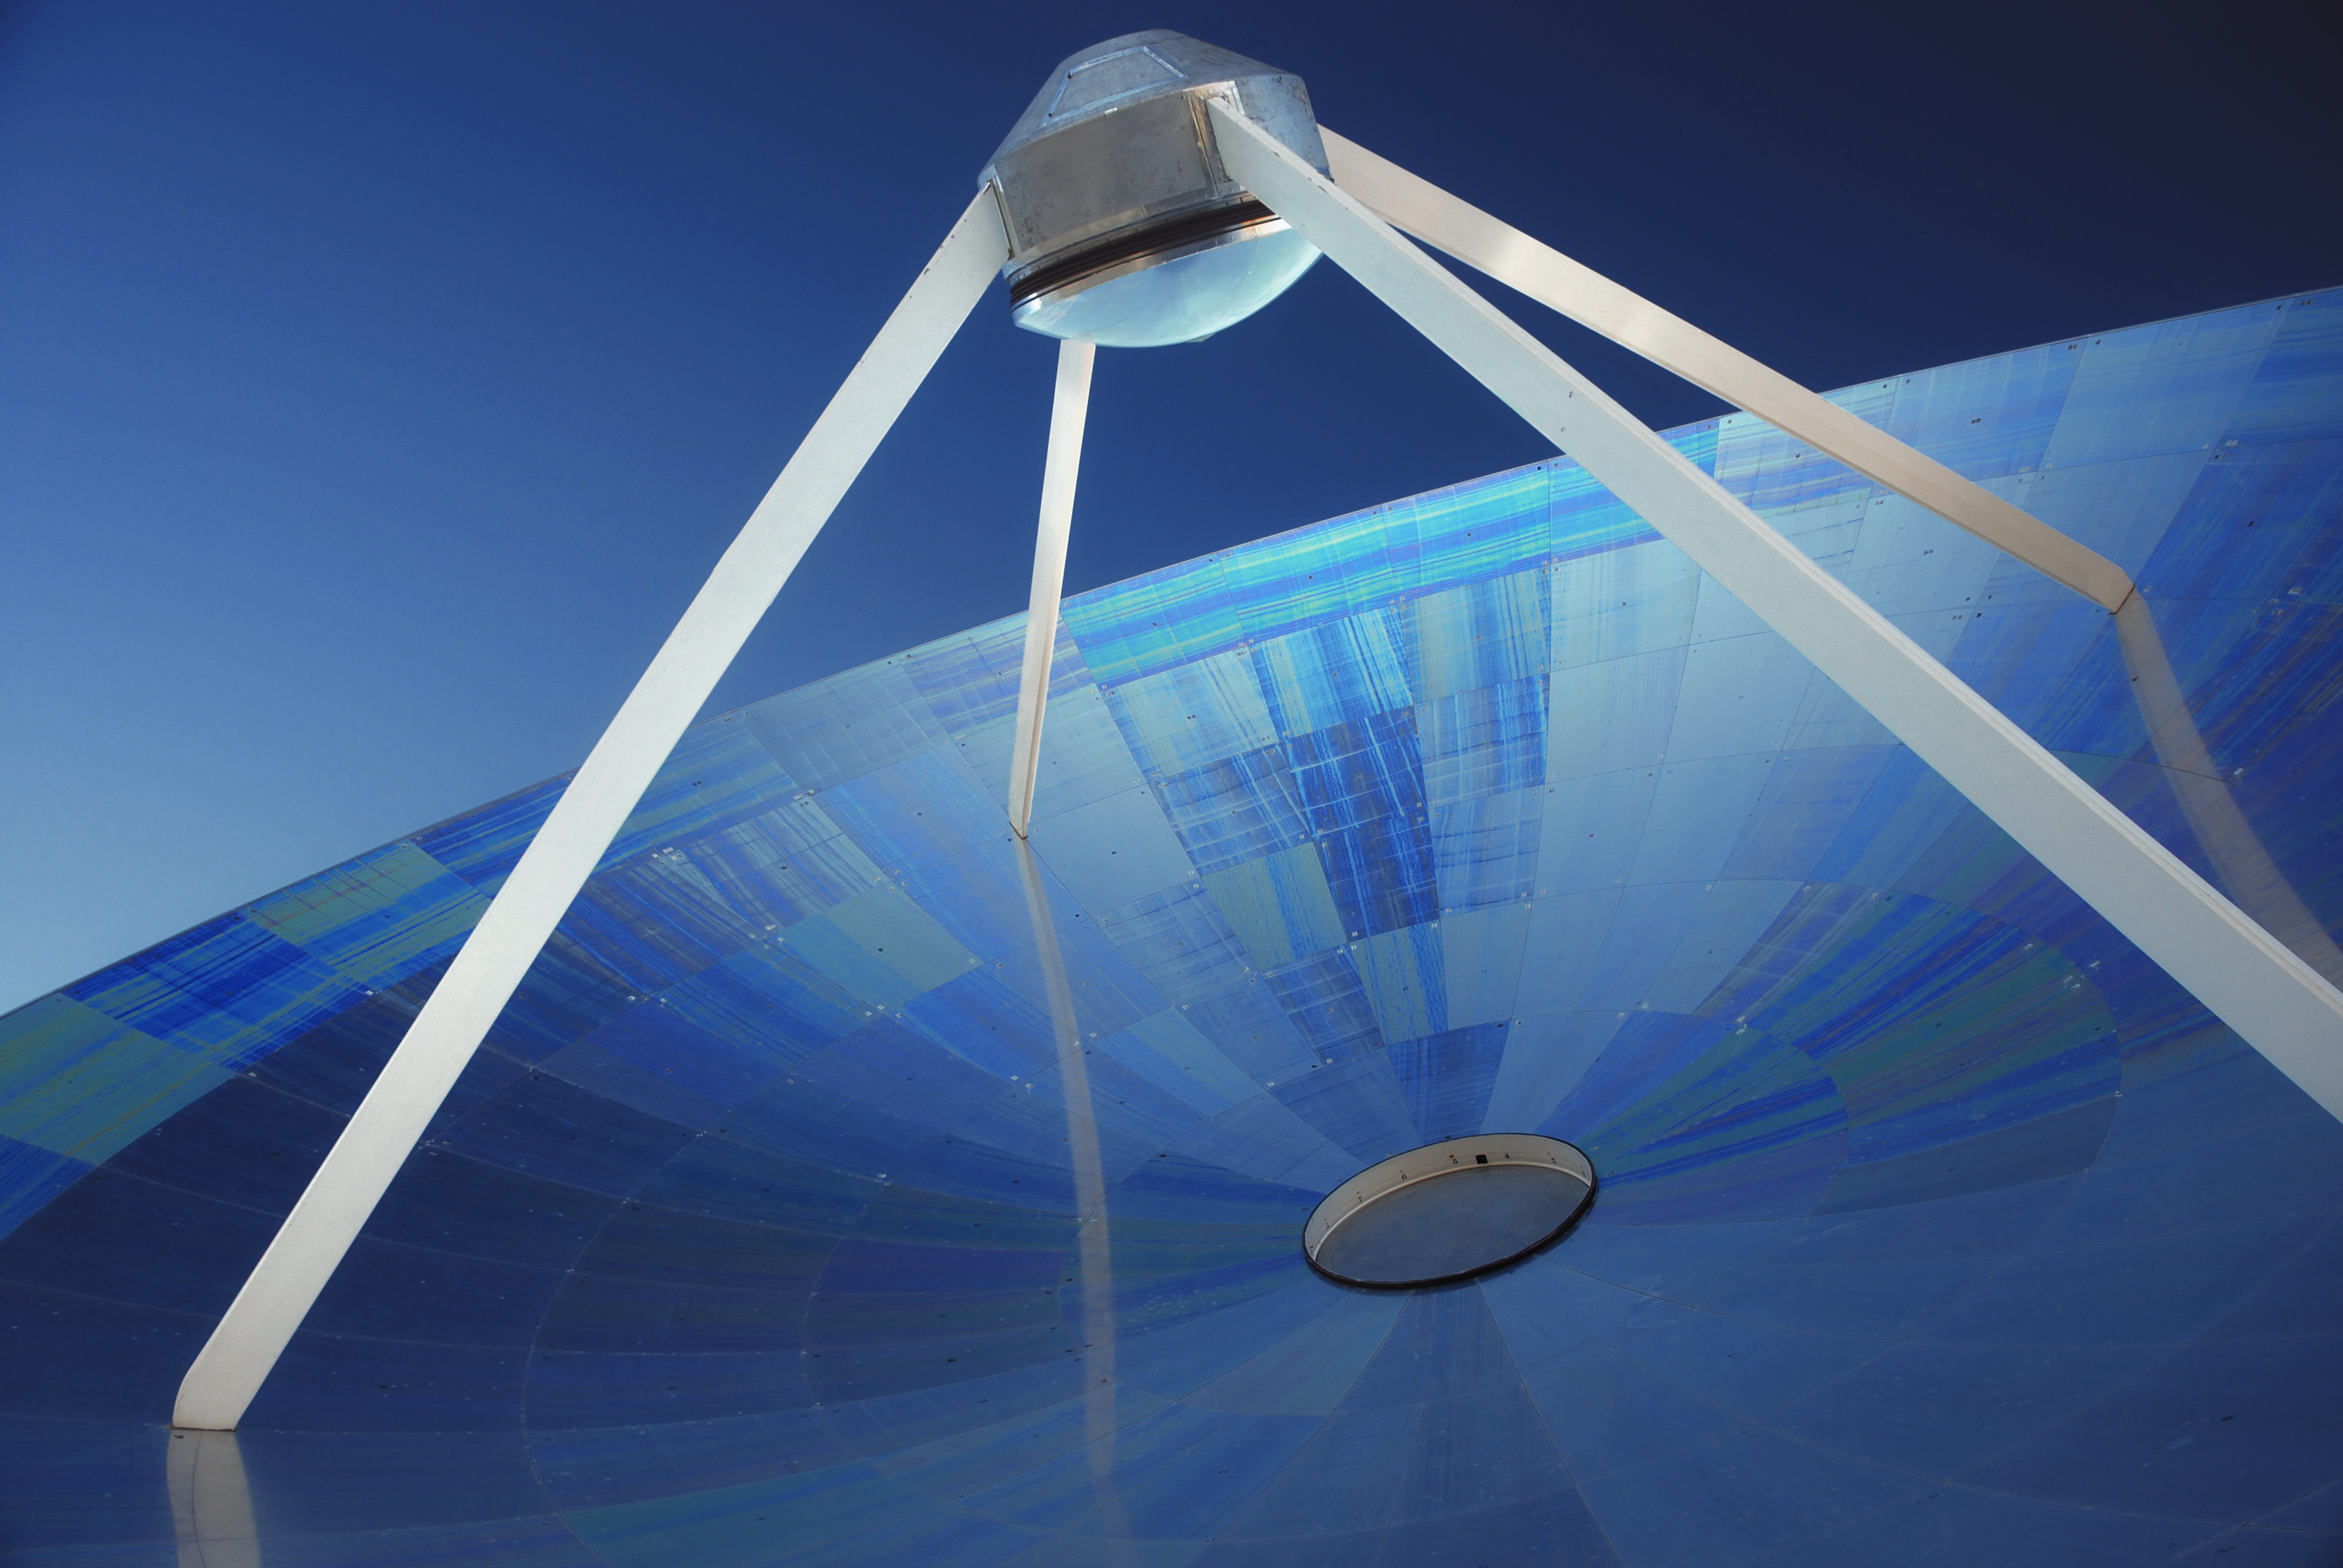

SEST blue

Close-up shot of the giant dish of the Swedish–ESO Submillimetre Telescope (SEST), reflecting shades of blue under the clear sky over the Chilean Atacama desert, where the telescope is situated.

The SEST was built on behalf of the Swedish Natural Science Research Council (NFR) and ESO. It was the only large sub-millimetre telescope in the southern hemisphere at the time of its first light. SEST was decommissioned in 2003, and is superseded by APEX, and ALMA, on Chajnantor.

This image was published as part of the initiative "Your ESO Pictures", originally released on the ESO Flickr group pool.

Credit: C. Durán/ESO